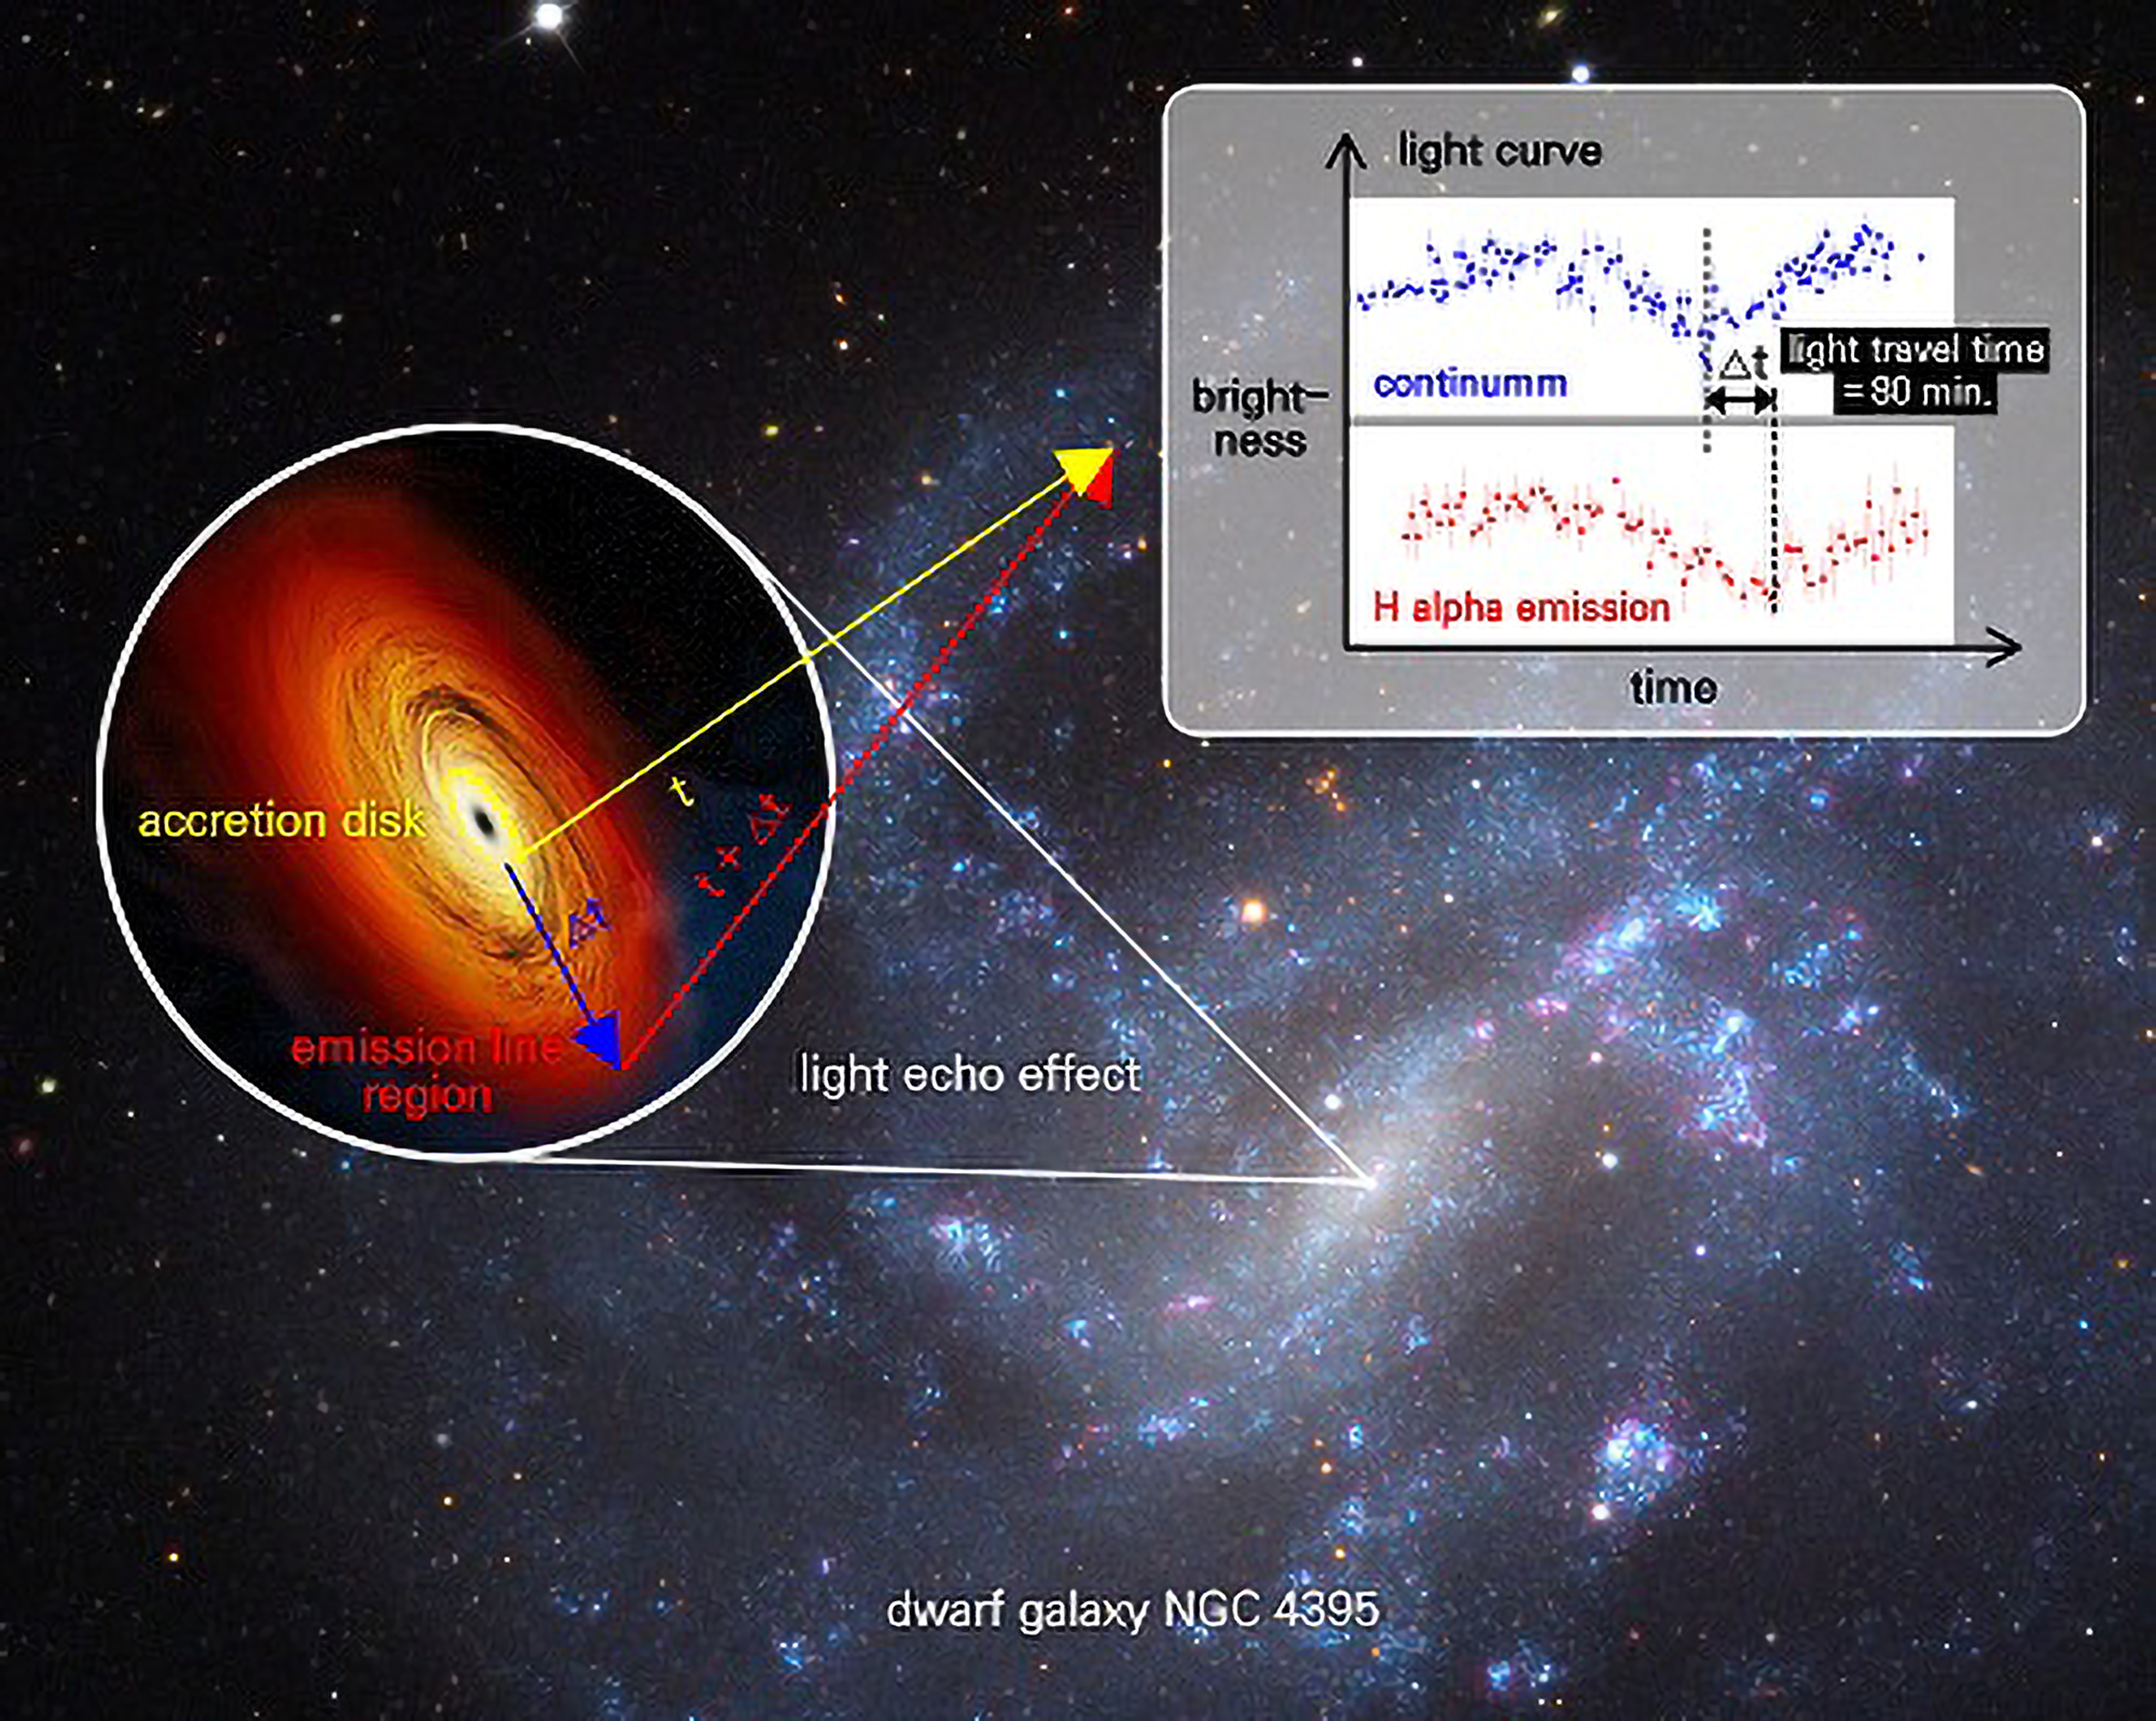

Gemini Focuses on a Mid-sized Galactic Black Hole

Light echo measured from the central black hole in a dwarf galaxy NGC 4395. The time delay between the continuum from the black hole’s accretion disk (blue light curve) and the hydrogen emission from orbiting gas clouds (red light curve) is measured as ~80 min., providing the light travel time from the black hole to the gas emission region.

Credit for NGC 4395 image: Adam Block/Mount Lemmon SkyCenter/University of Arizona. Credit for accretion disk illustration: NASA/Chandra X-ray Observatory/M. Weiss.